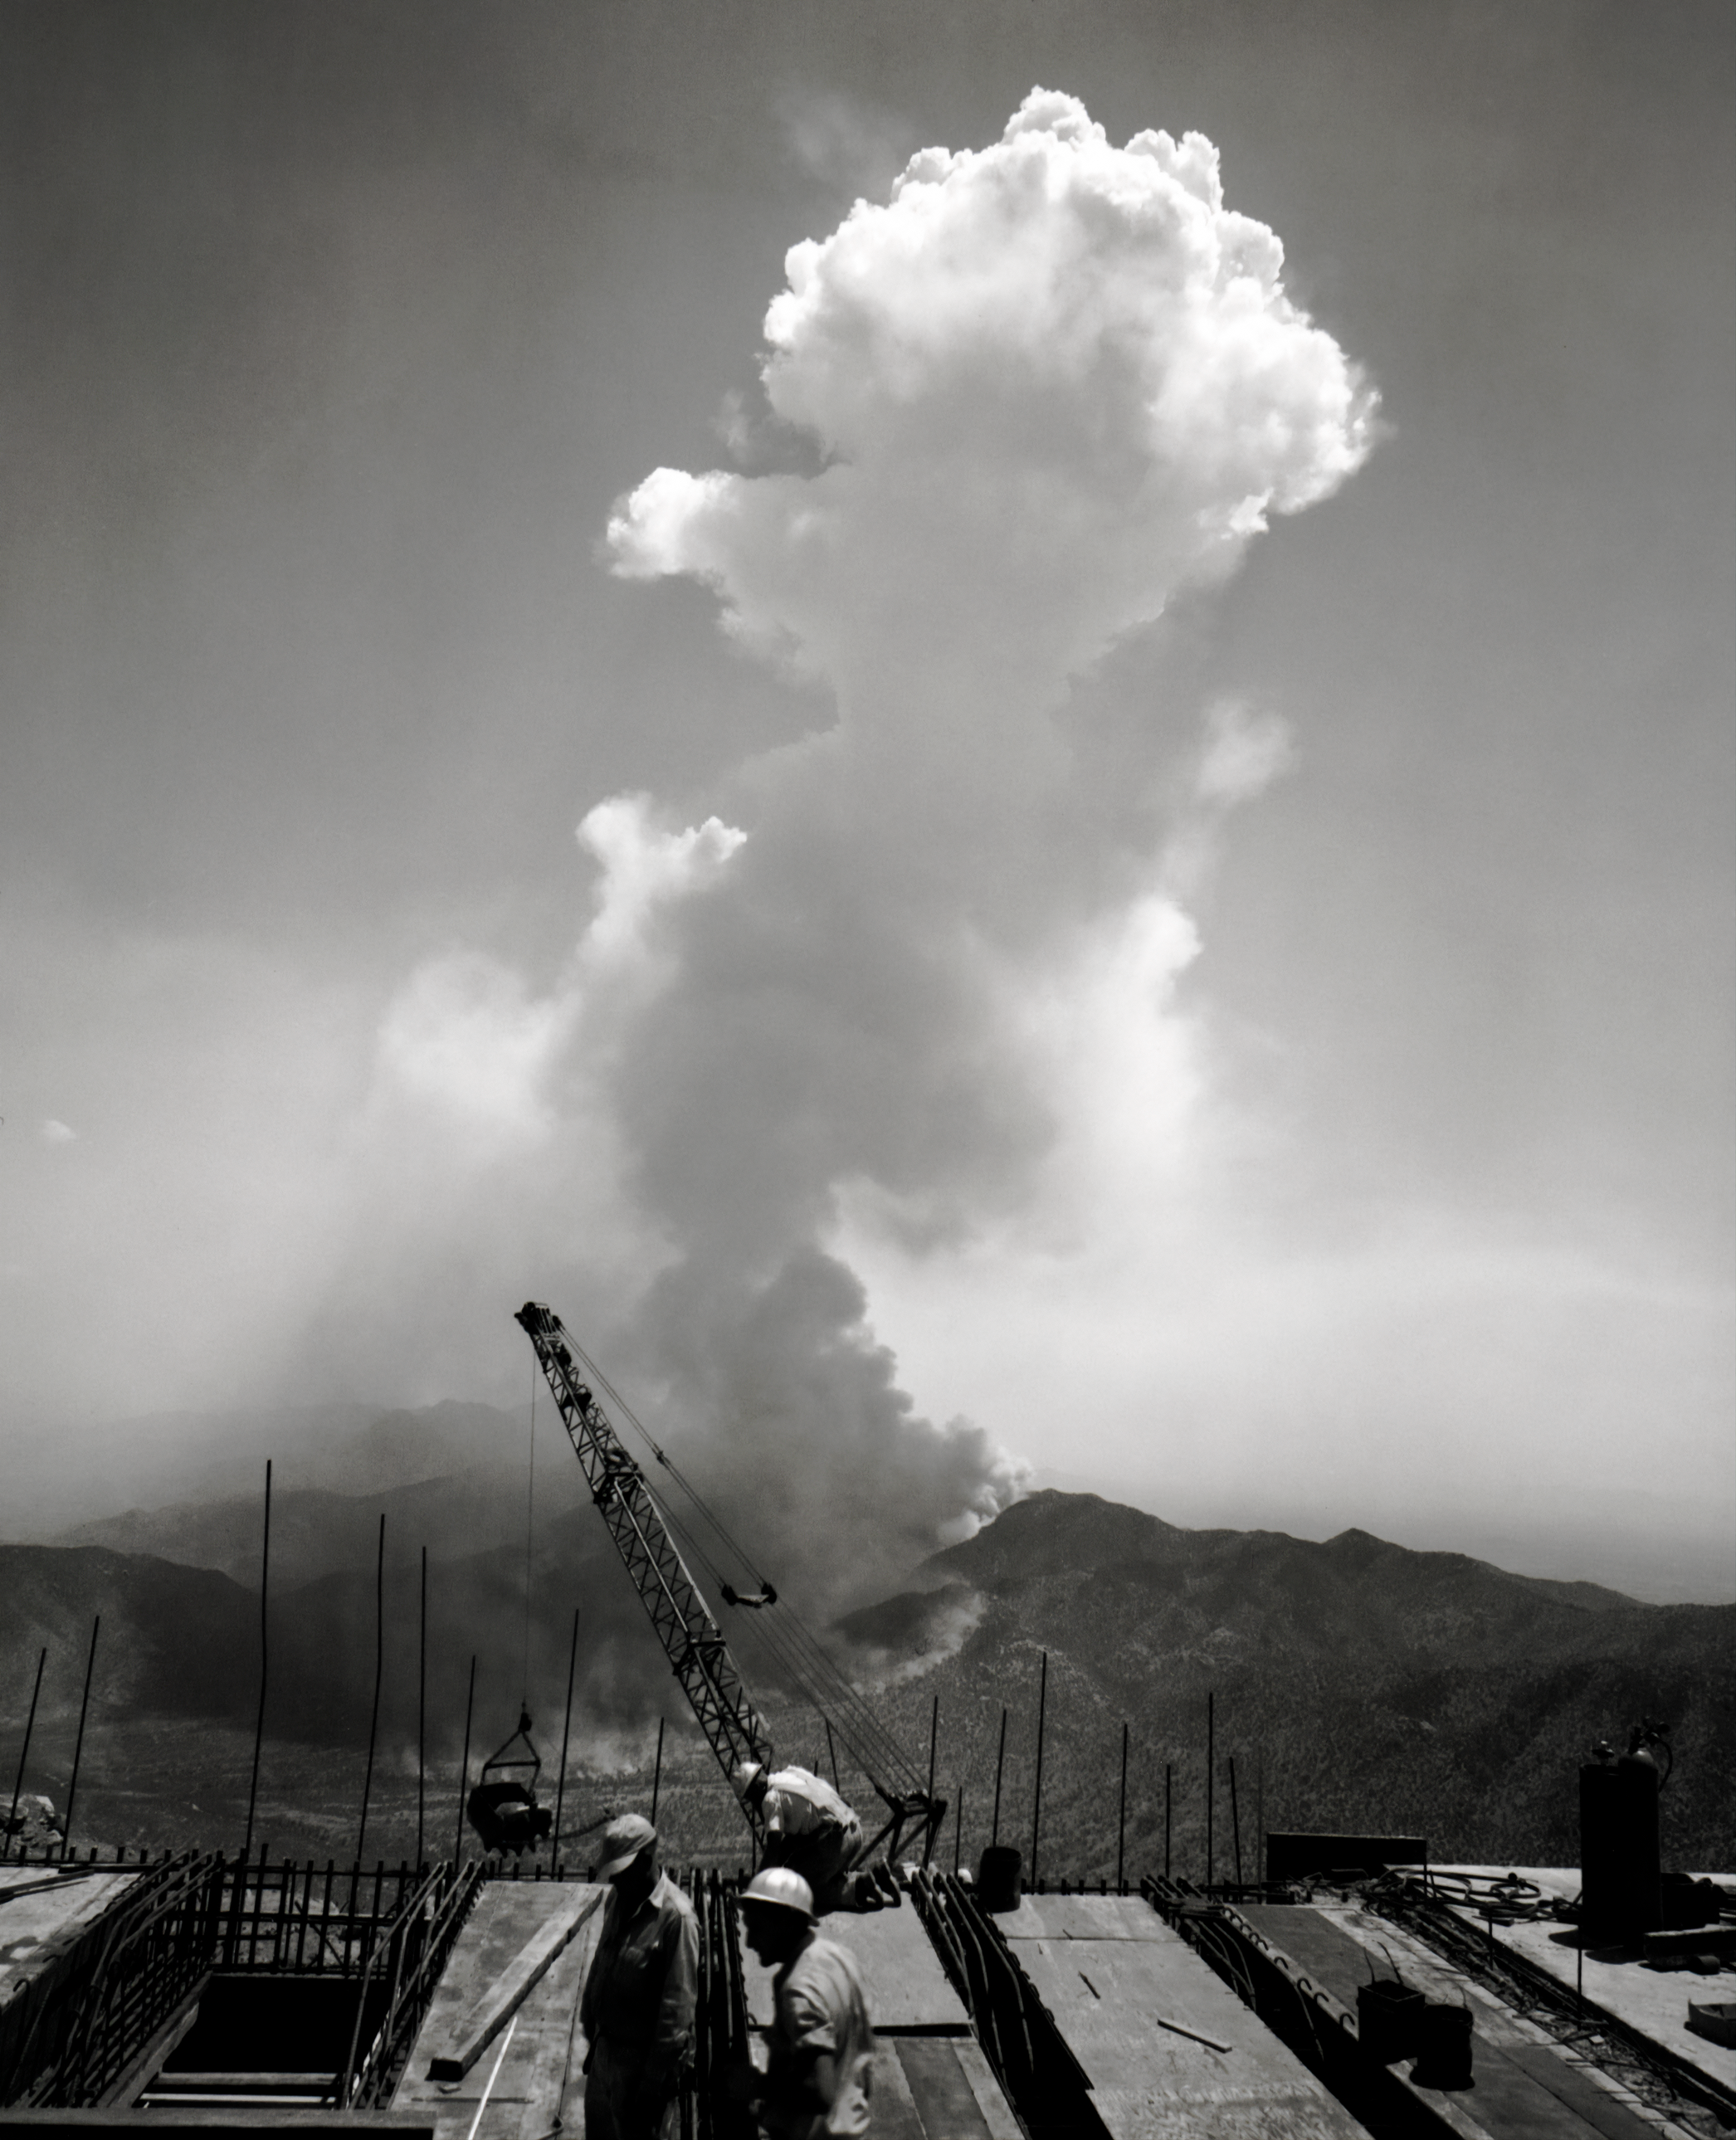

Fire in the Baboquiveri Mountains, July 1961

A fire in the Baboquiveri Mountains in July 1961 in Arizona.

Credit: NOIRLab/AURA/NSF